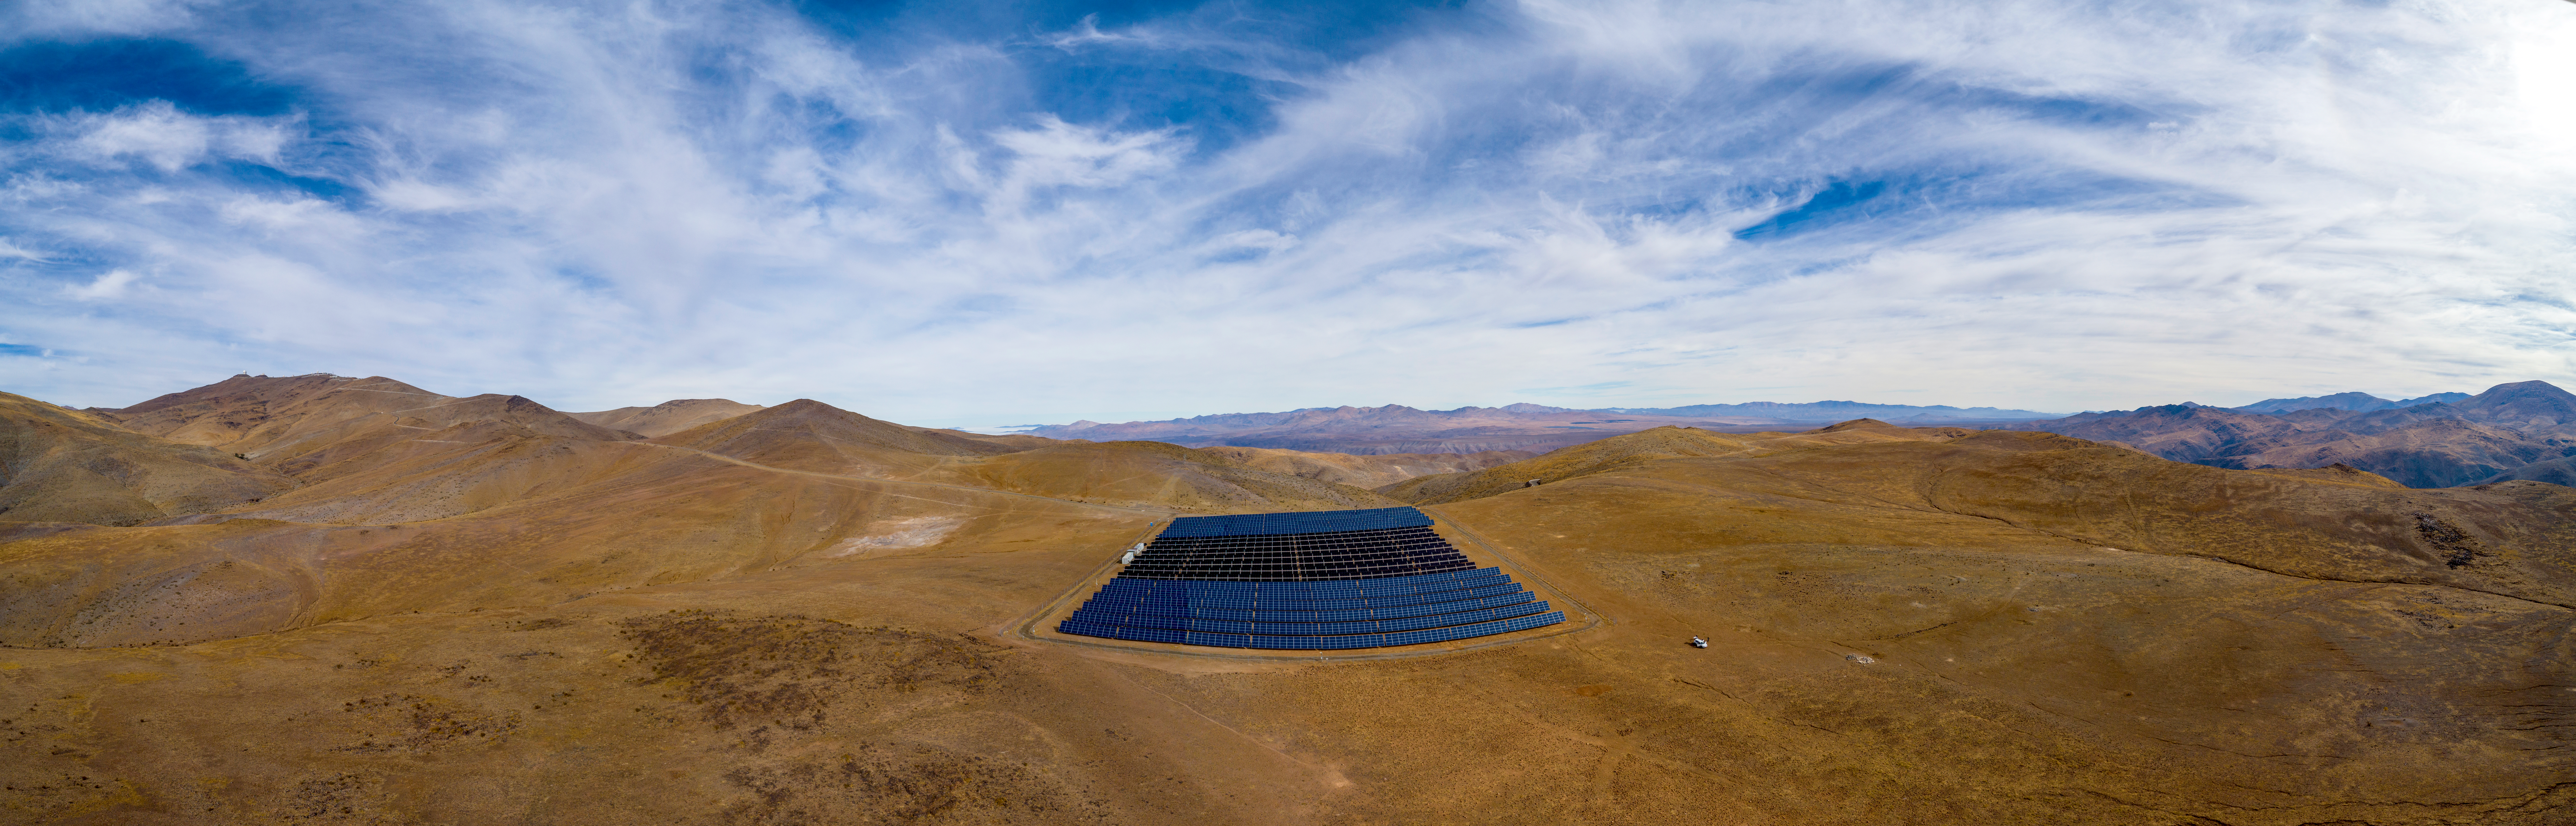

The solar power plant at ESO’s La Silla Observatory

This image shows the solar panel site at ESO’s La Silla Observatory site, 600 kilometres north of Santiago de Chile and 2400 metres above sea level.

Credit: ENEL